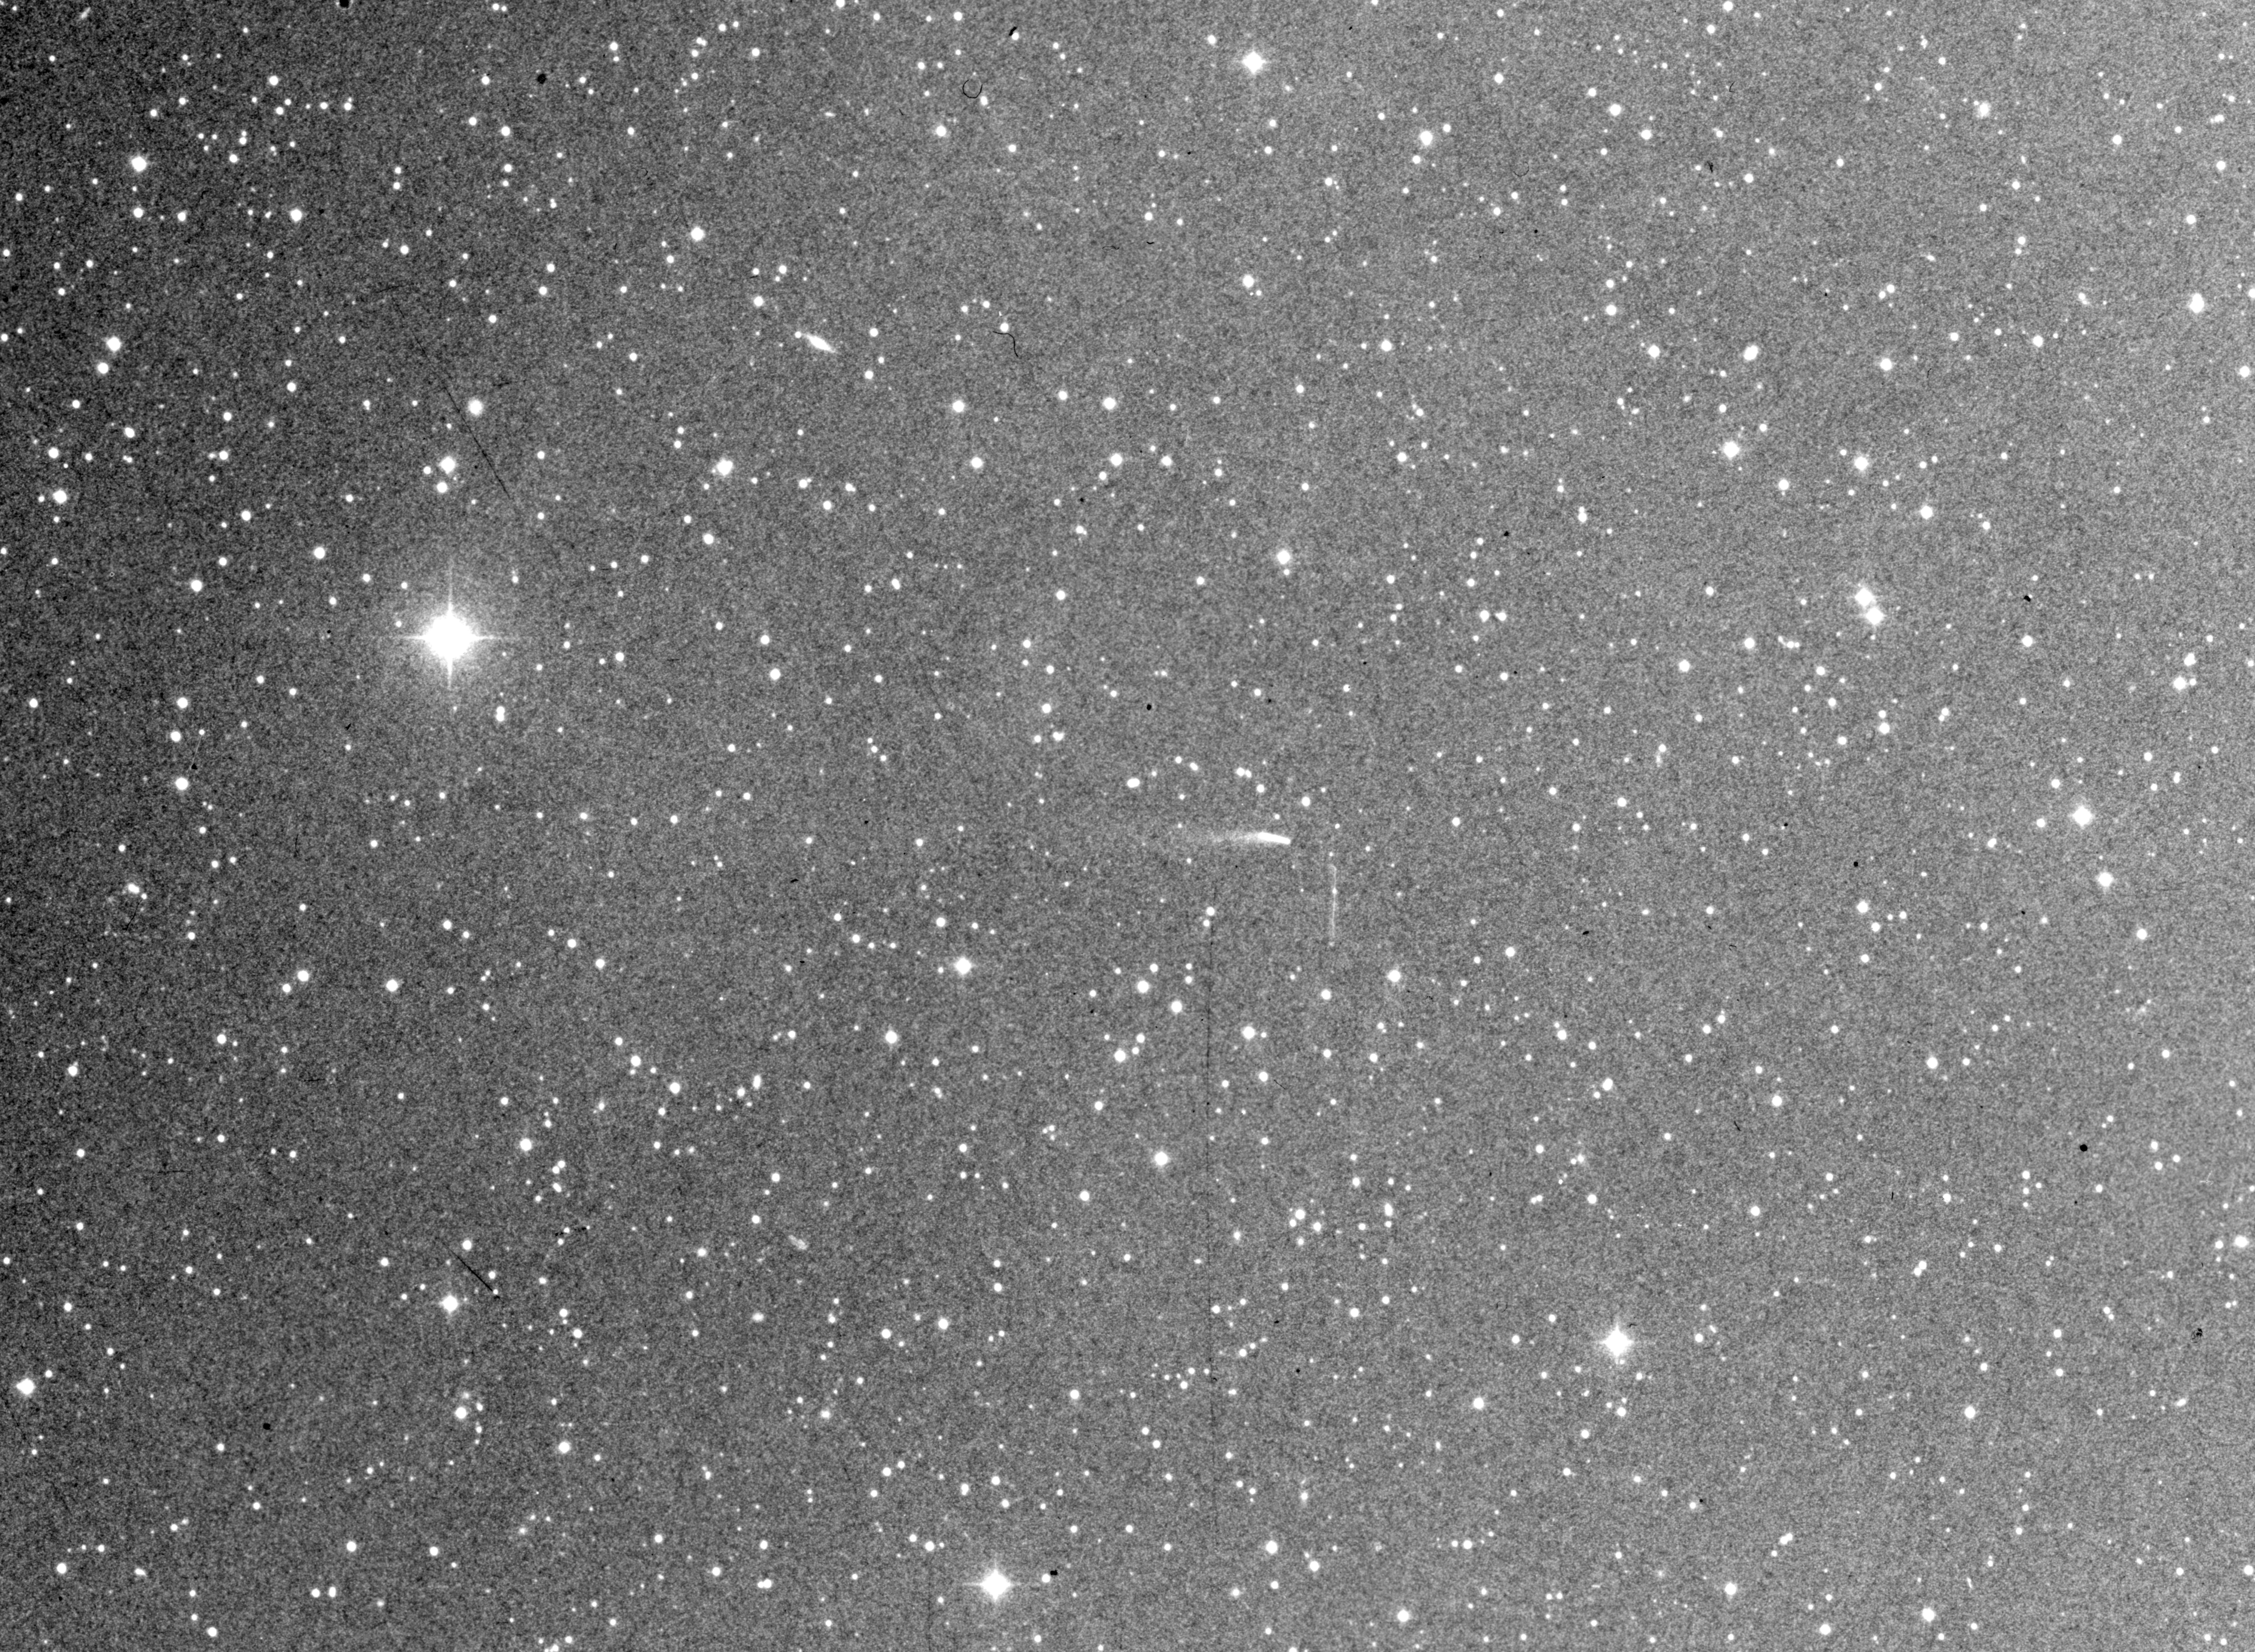

Minor planet (4015) / comet Wilson–Harrington

This image shows Minor Planet (4015) = Comet Wilson–Harrington on a blue- (12 min) plate, obtained on November 19, 1949, with the 48-inch Schmidt telescope at Palomar. The image was enhanced at the ESO photographic laboratory in Garching in order to better show the tail.

Credit: ESO and Palomar Observatory